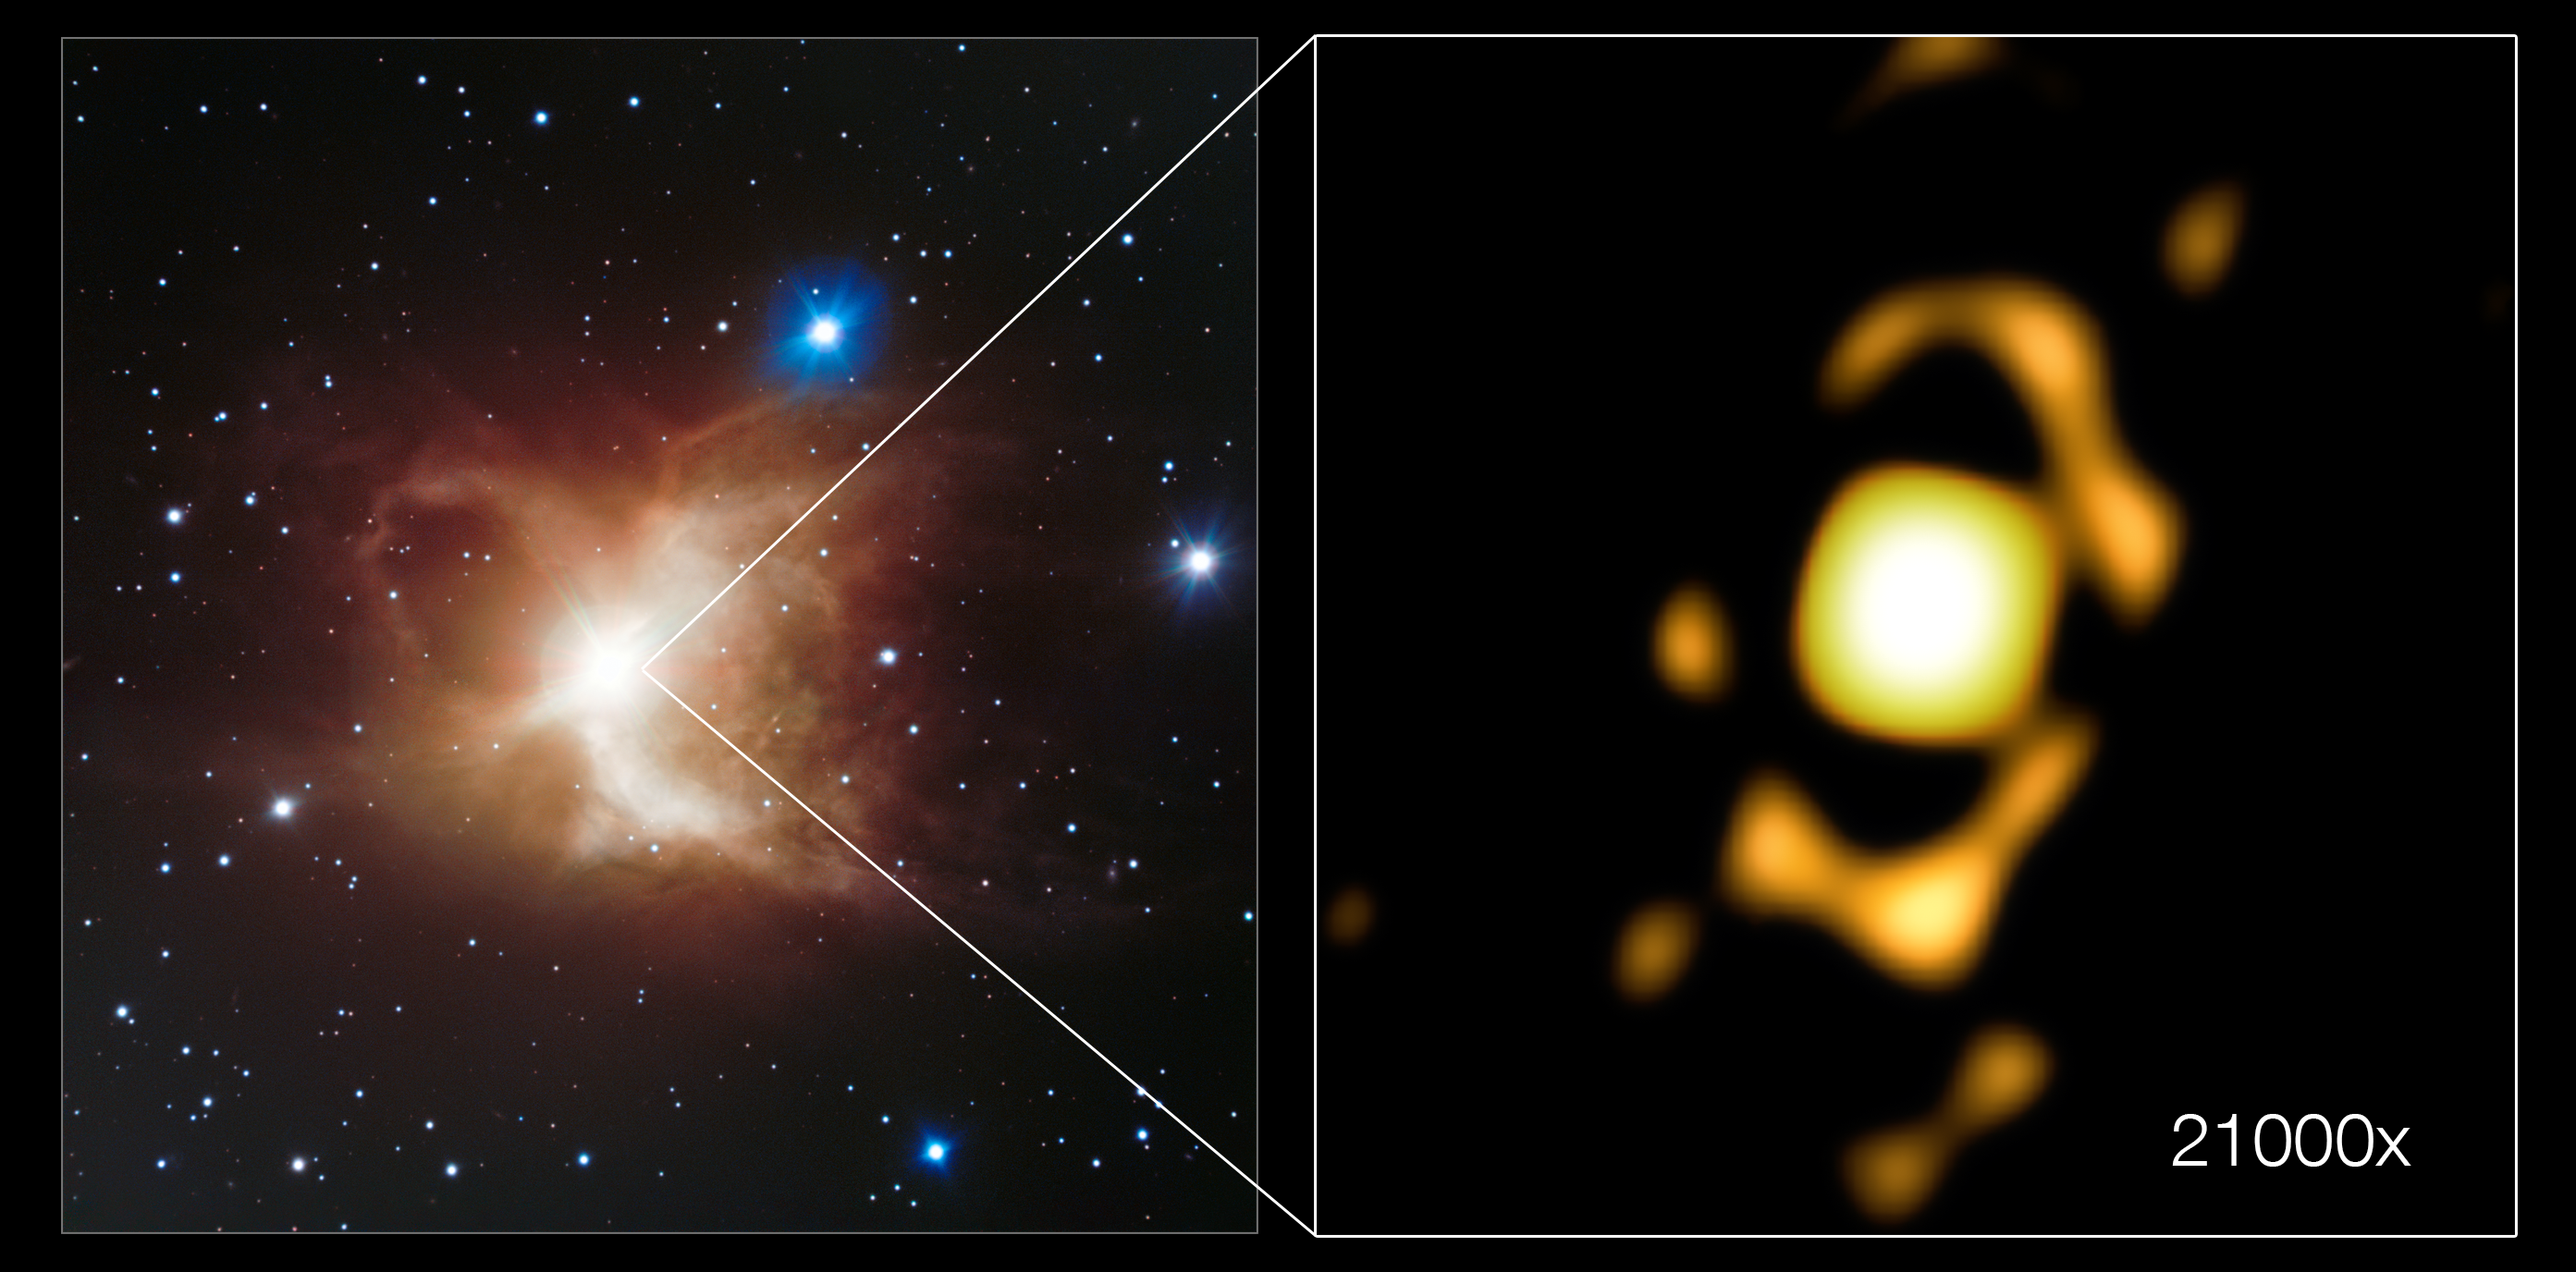

The Toby Jug Nebula as seen by the VLT and the VLTI

This side-by-side view shows the Toby Jug Nebula. The wide-field view on the left was captured by ESO’s Very Large Telescope (VLT), while the image on the left shows the very central region of the nebula as imaged by the Very Large Telescope Interferometer (VLTI). The VLTI image is 21 000 times more zoomed in than the original VLT image.

Credit: ESO/Ohnaka et al.